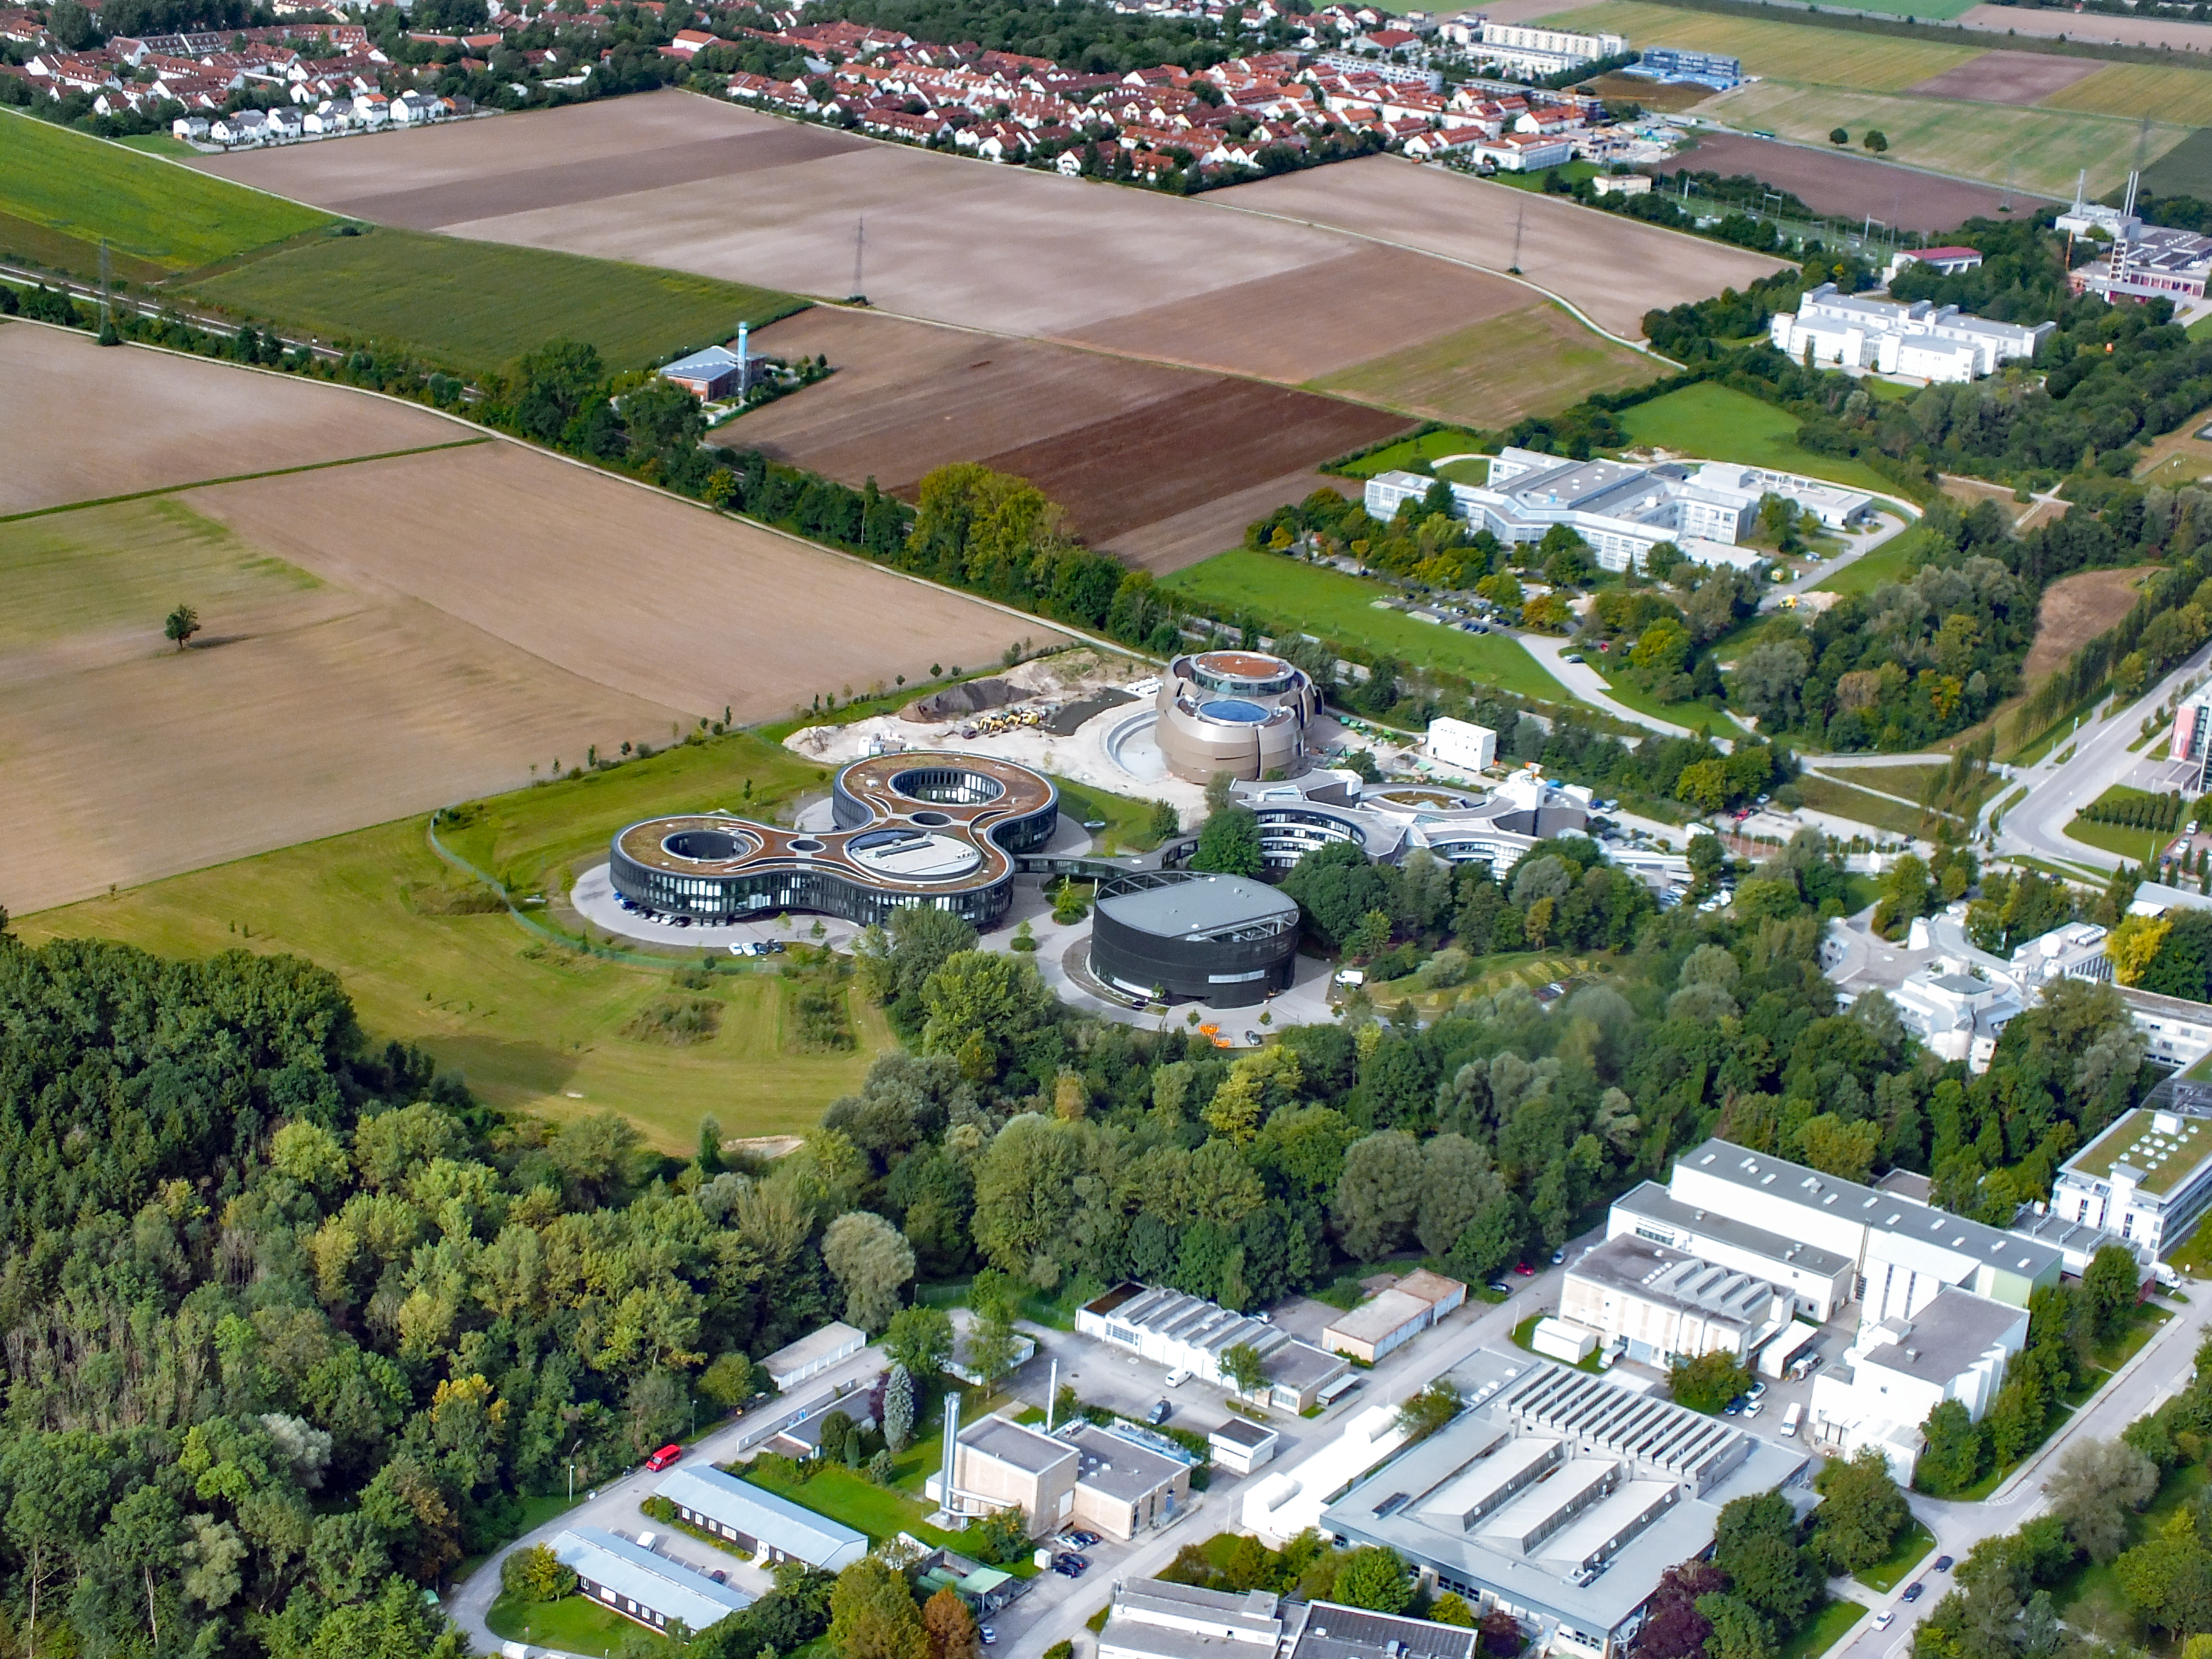

ESO Headquarters and the Surrounding area

This photo is an aerial view of the Headquarters of the European Southern Observatory (ESO). The ESO Headquarters is located in Garching bei München, Germany. Part of the town is visible in the upper left hand quarter. The bottom right hand quarter if the Technische Universität München Forschungszentrum.

The ESO Supernova, opening in 2018, was still under construction when this photo was taken.

Credit: Ernst A. Graf/ESO